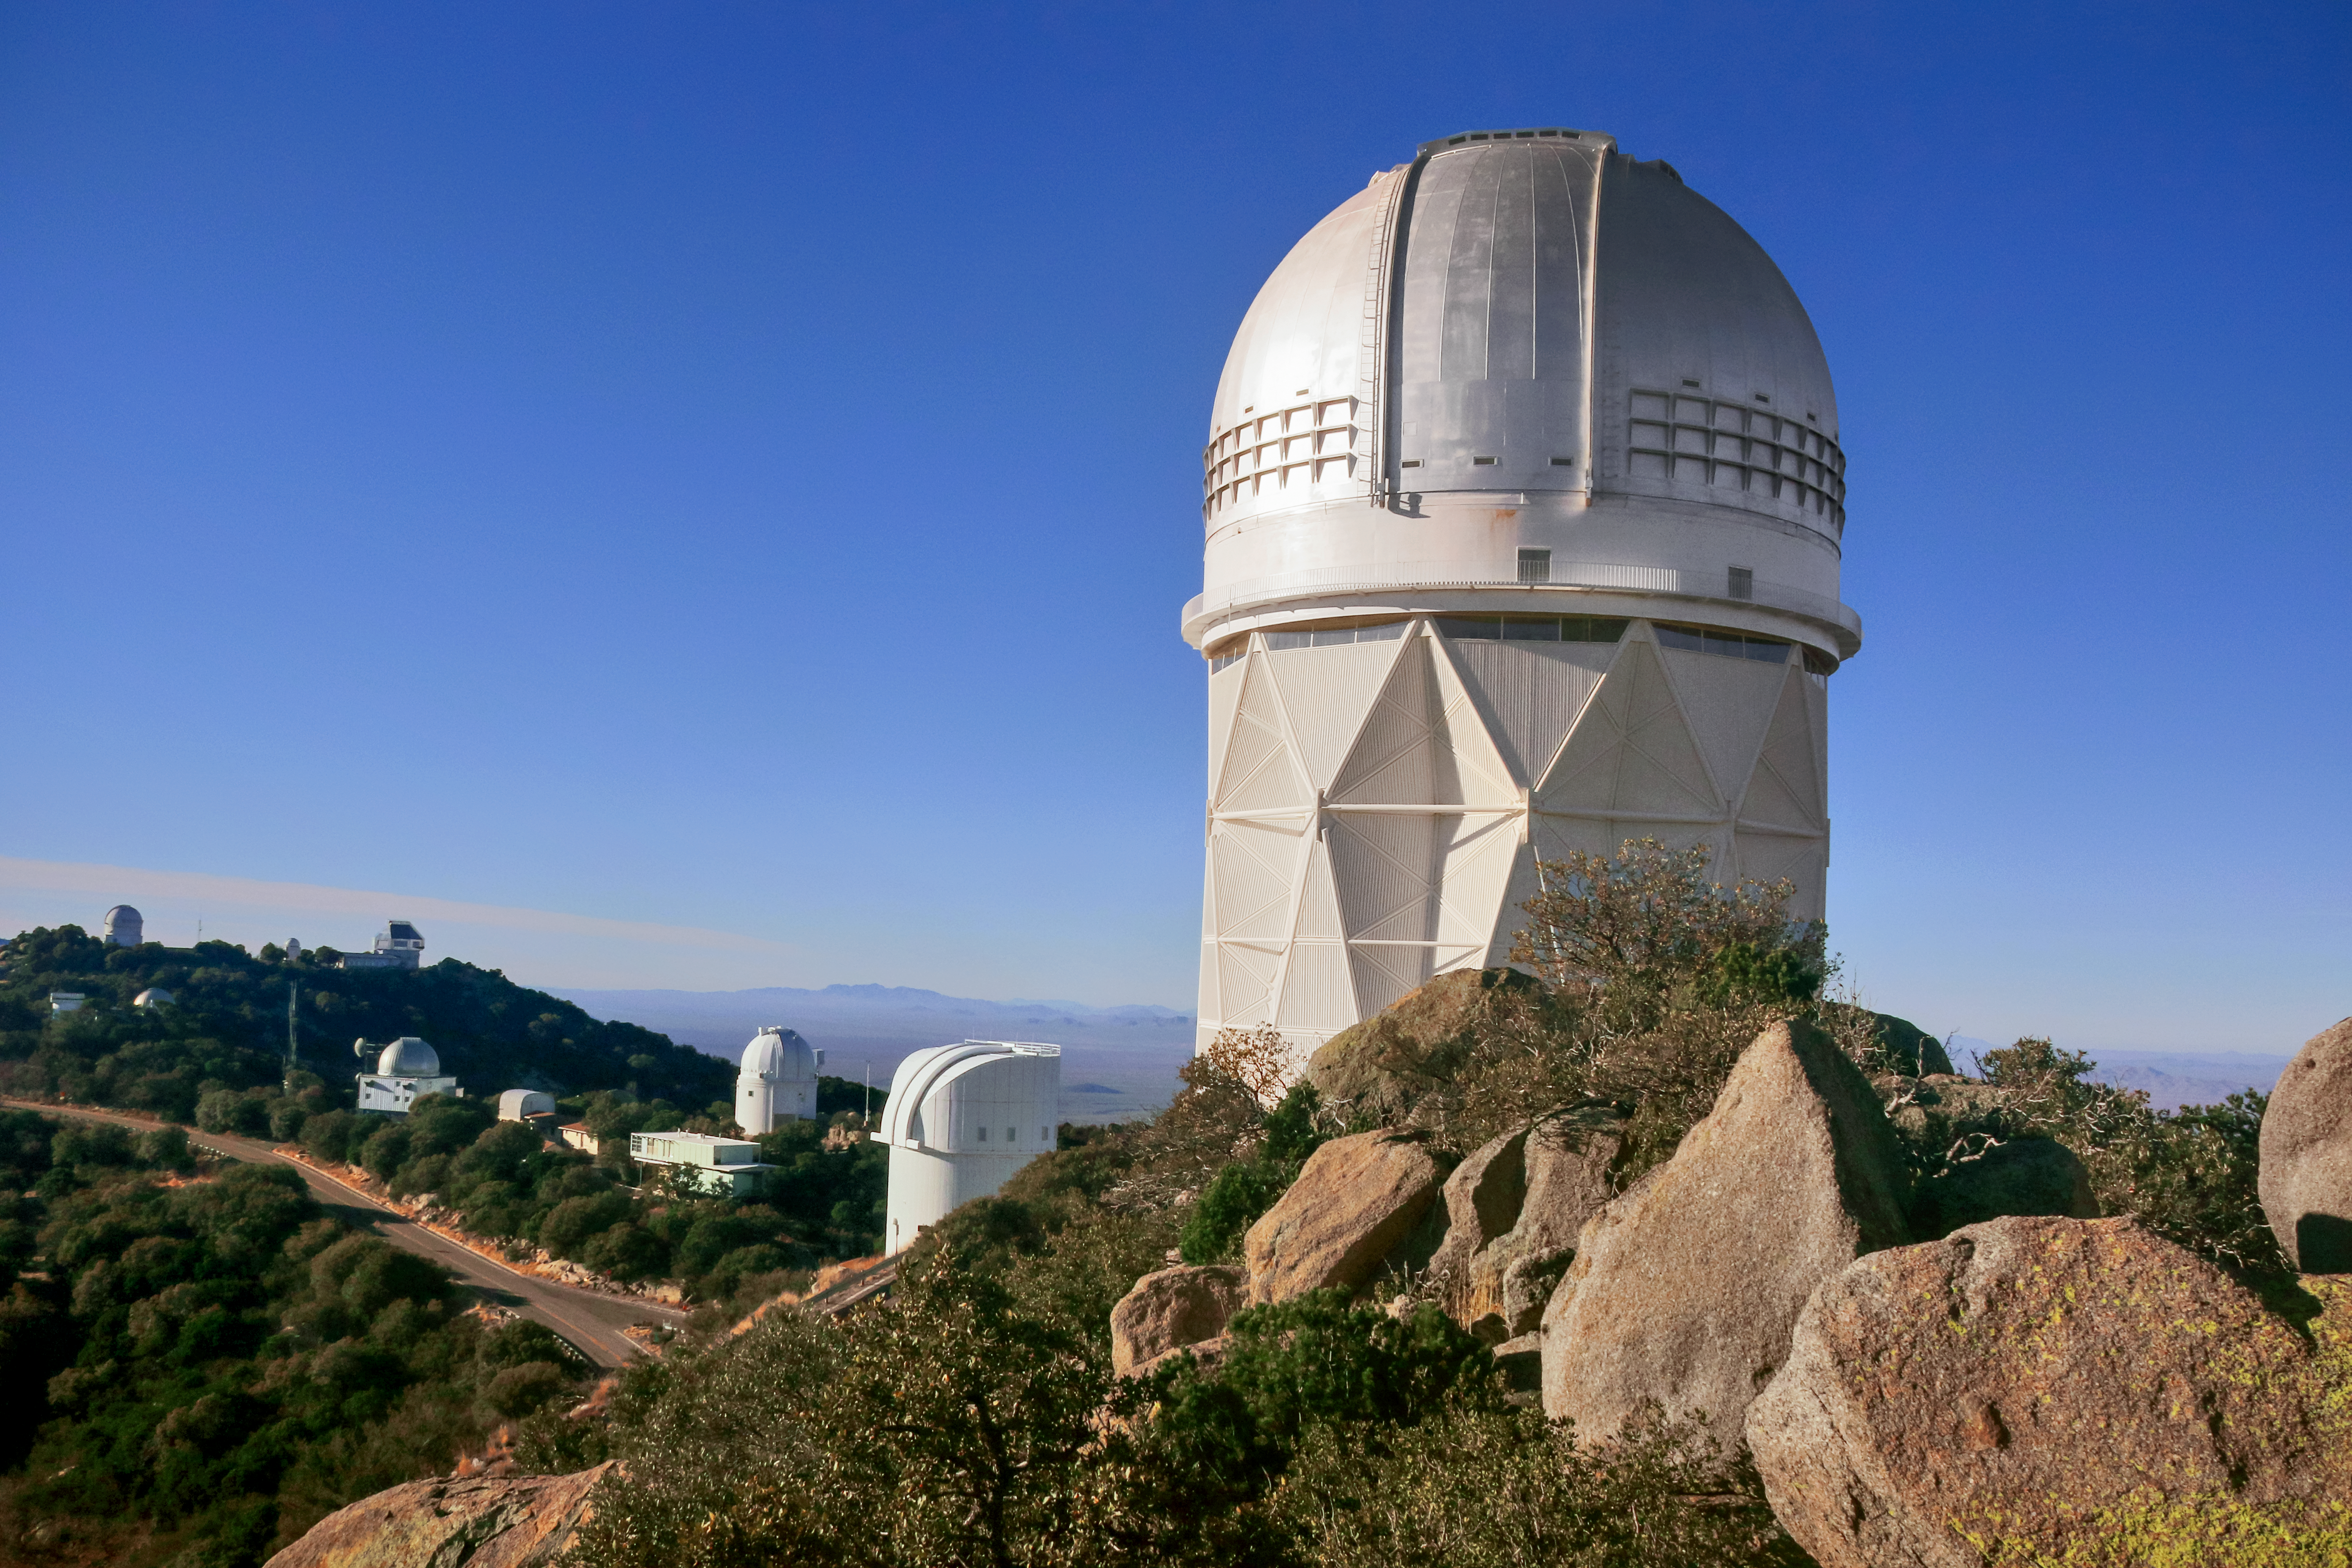

Nicholas U. Mayall 4-meter Telescope

The Nicholas U. Mayall 4-meter Telescope on Kitt Peak National Observatory near Tucson, AZ. The WIYN Observatory and 0.9-meter telescope can be seen in the background.

Credit: KPNO/NOIRLab/NSF/AURA/P. Marenfeld